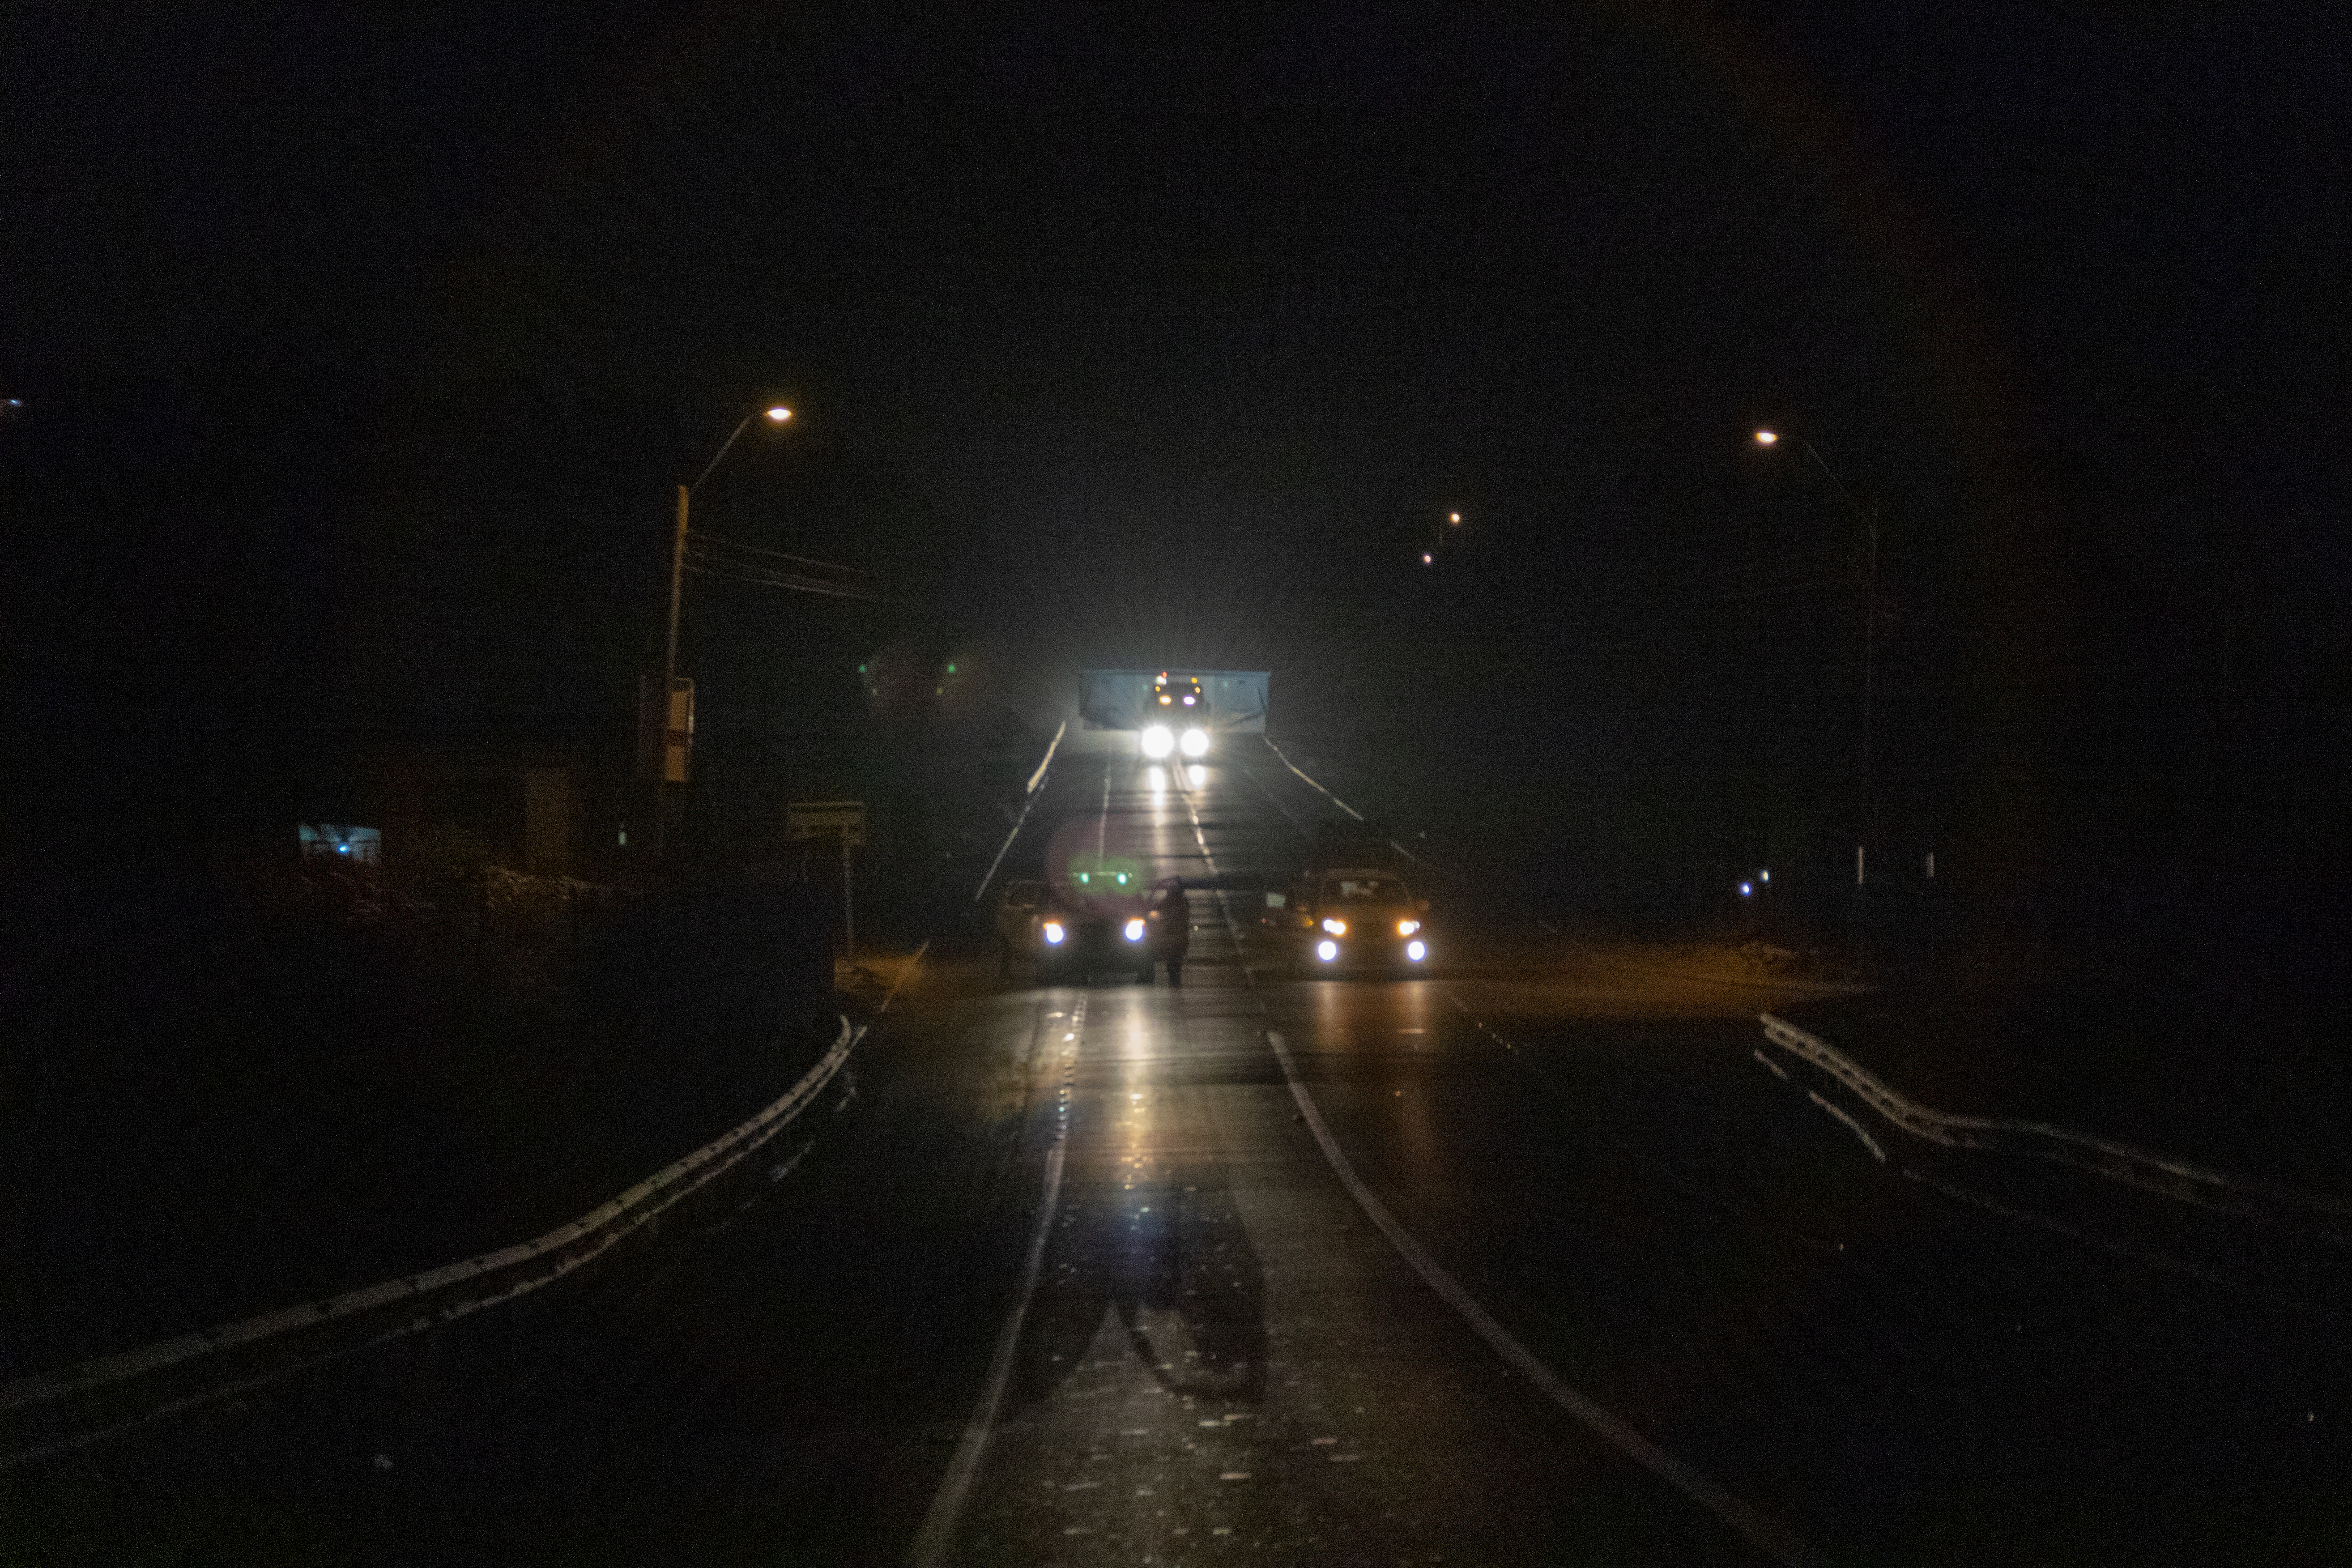

M1M3 Arrives in Chile

The LSST Primary/Tertiary Mirror (M1M3) arrived in the port of Coquimbo on May 7, and was transported to the LSST summit facility building over the next several days. It arrived on the summit on May 11, 2019.

Credit: Rubin Observatory/NSF/AURA